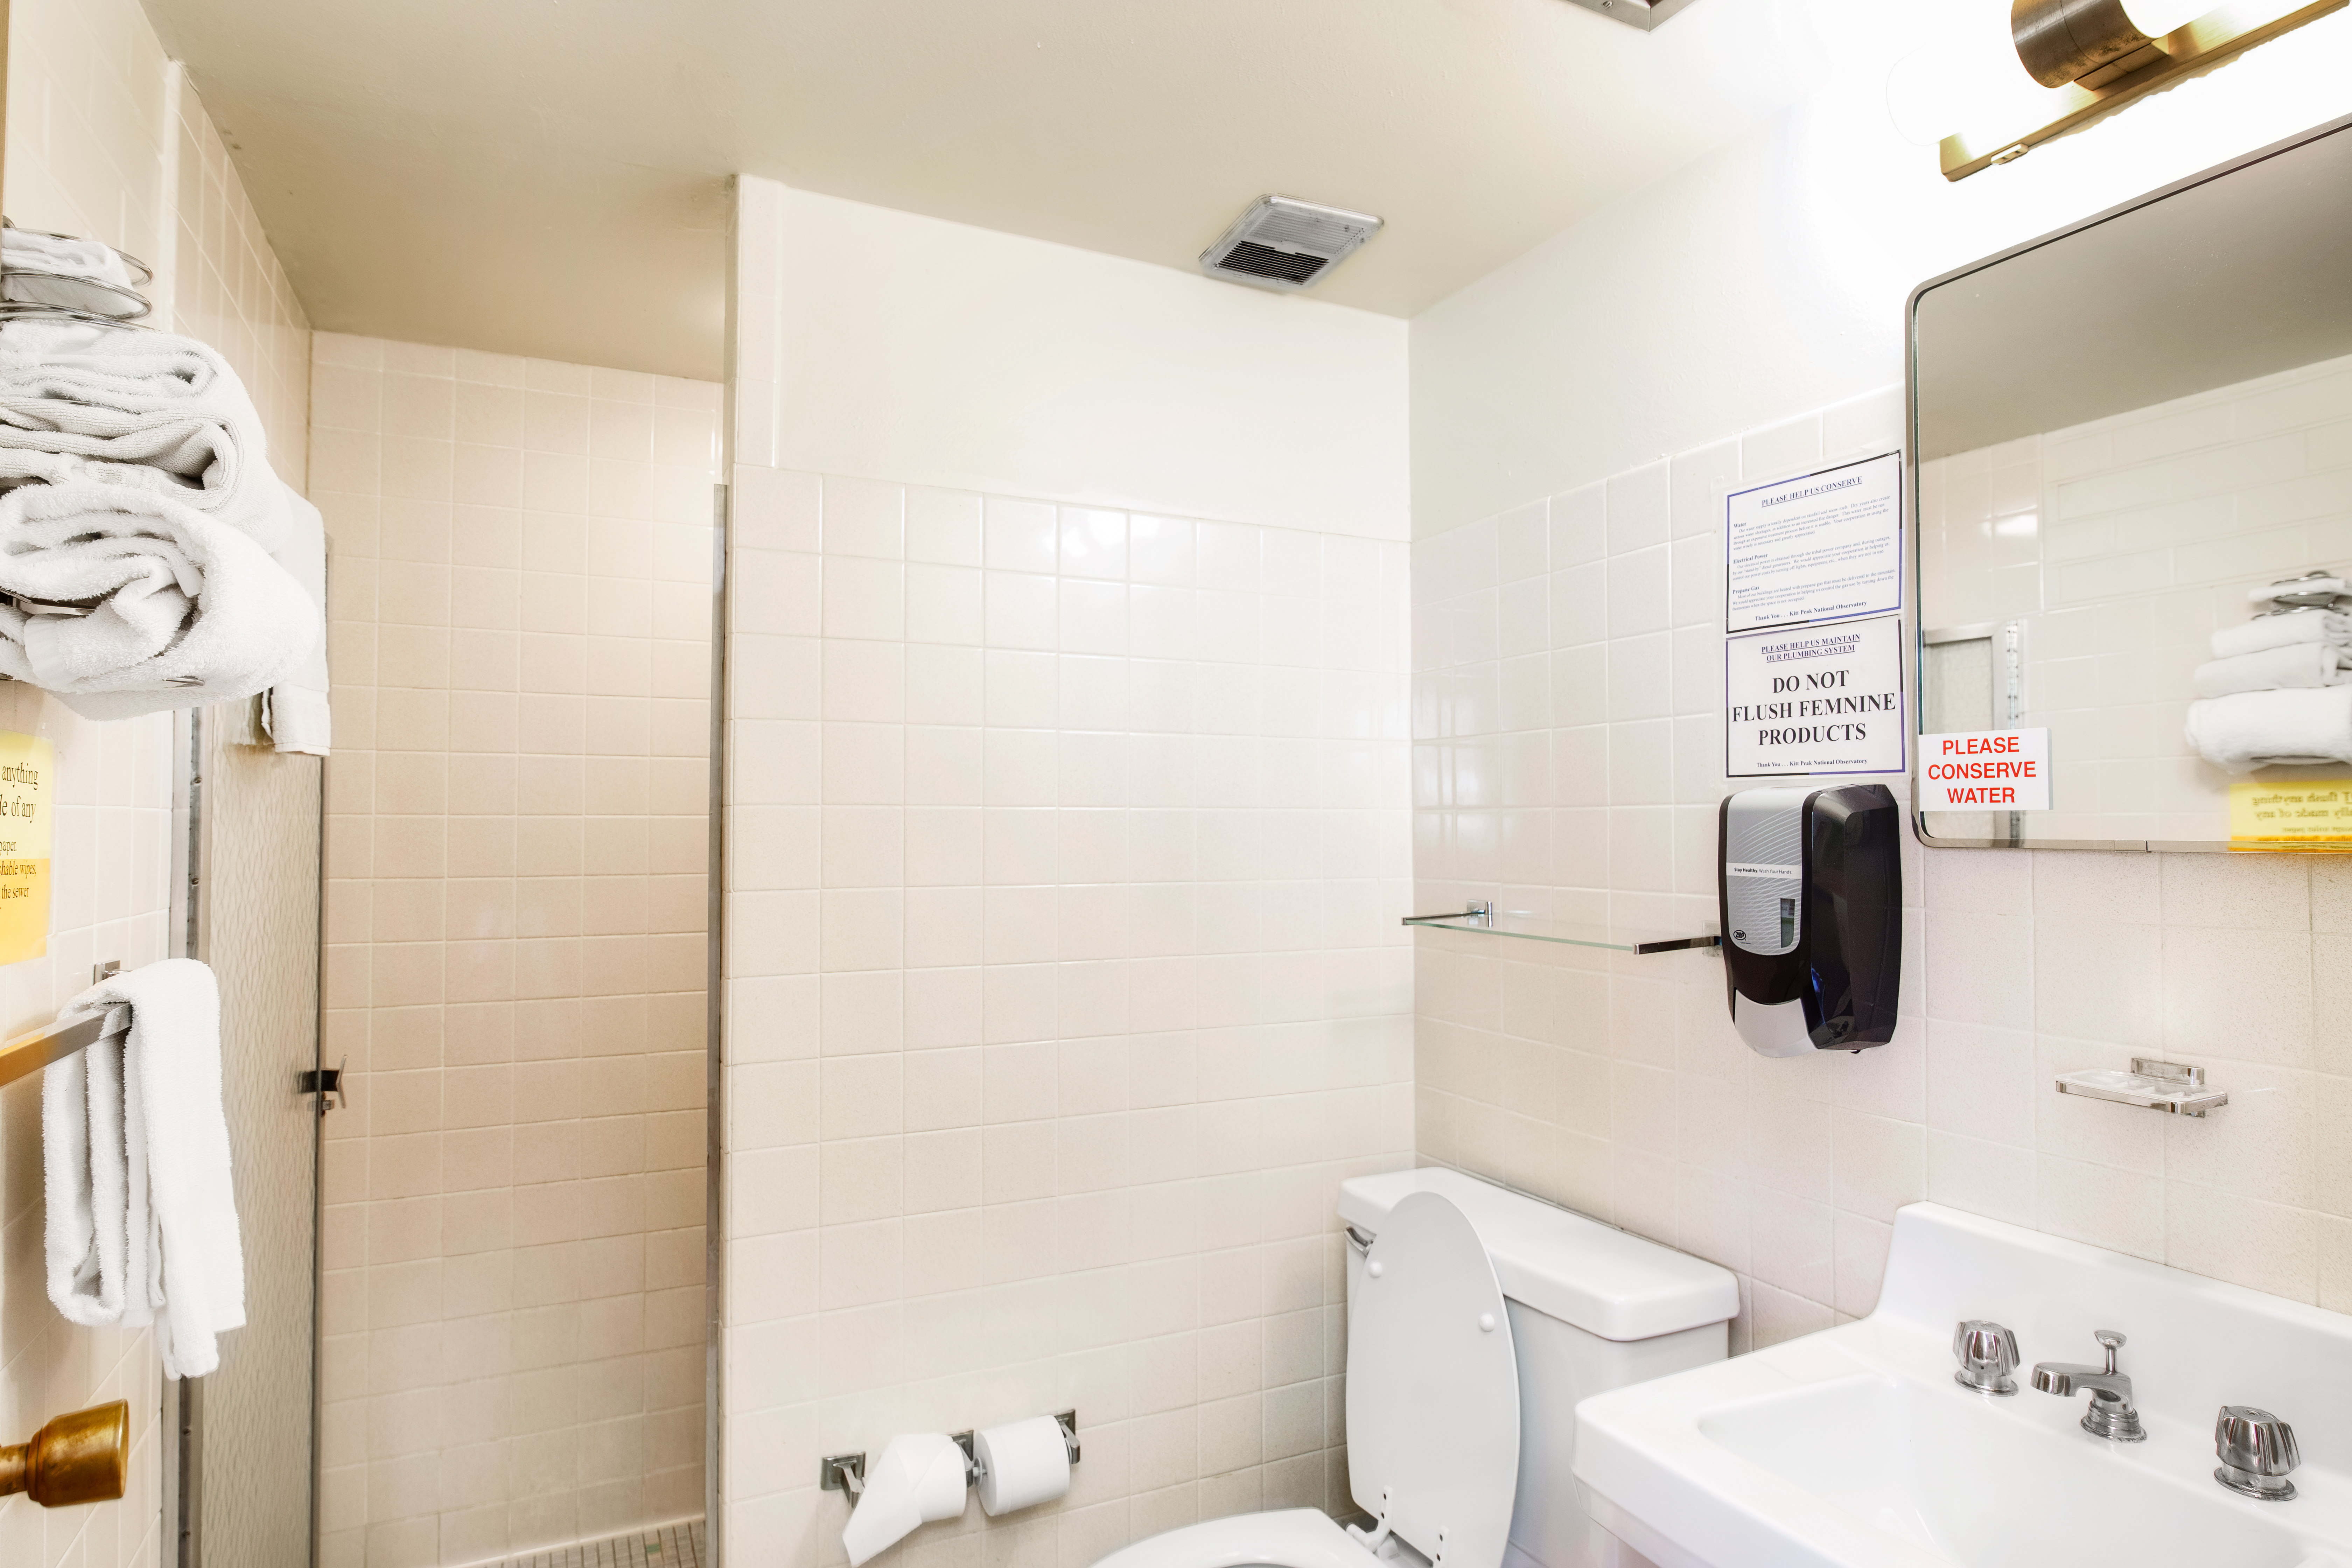

Dormitories at Kitt Peak

Dorm room 2 and bathroom.

Credit: KPNO/NOIRLab/NSF/AURA/P. Delligati